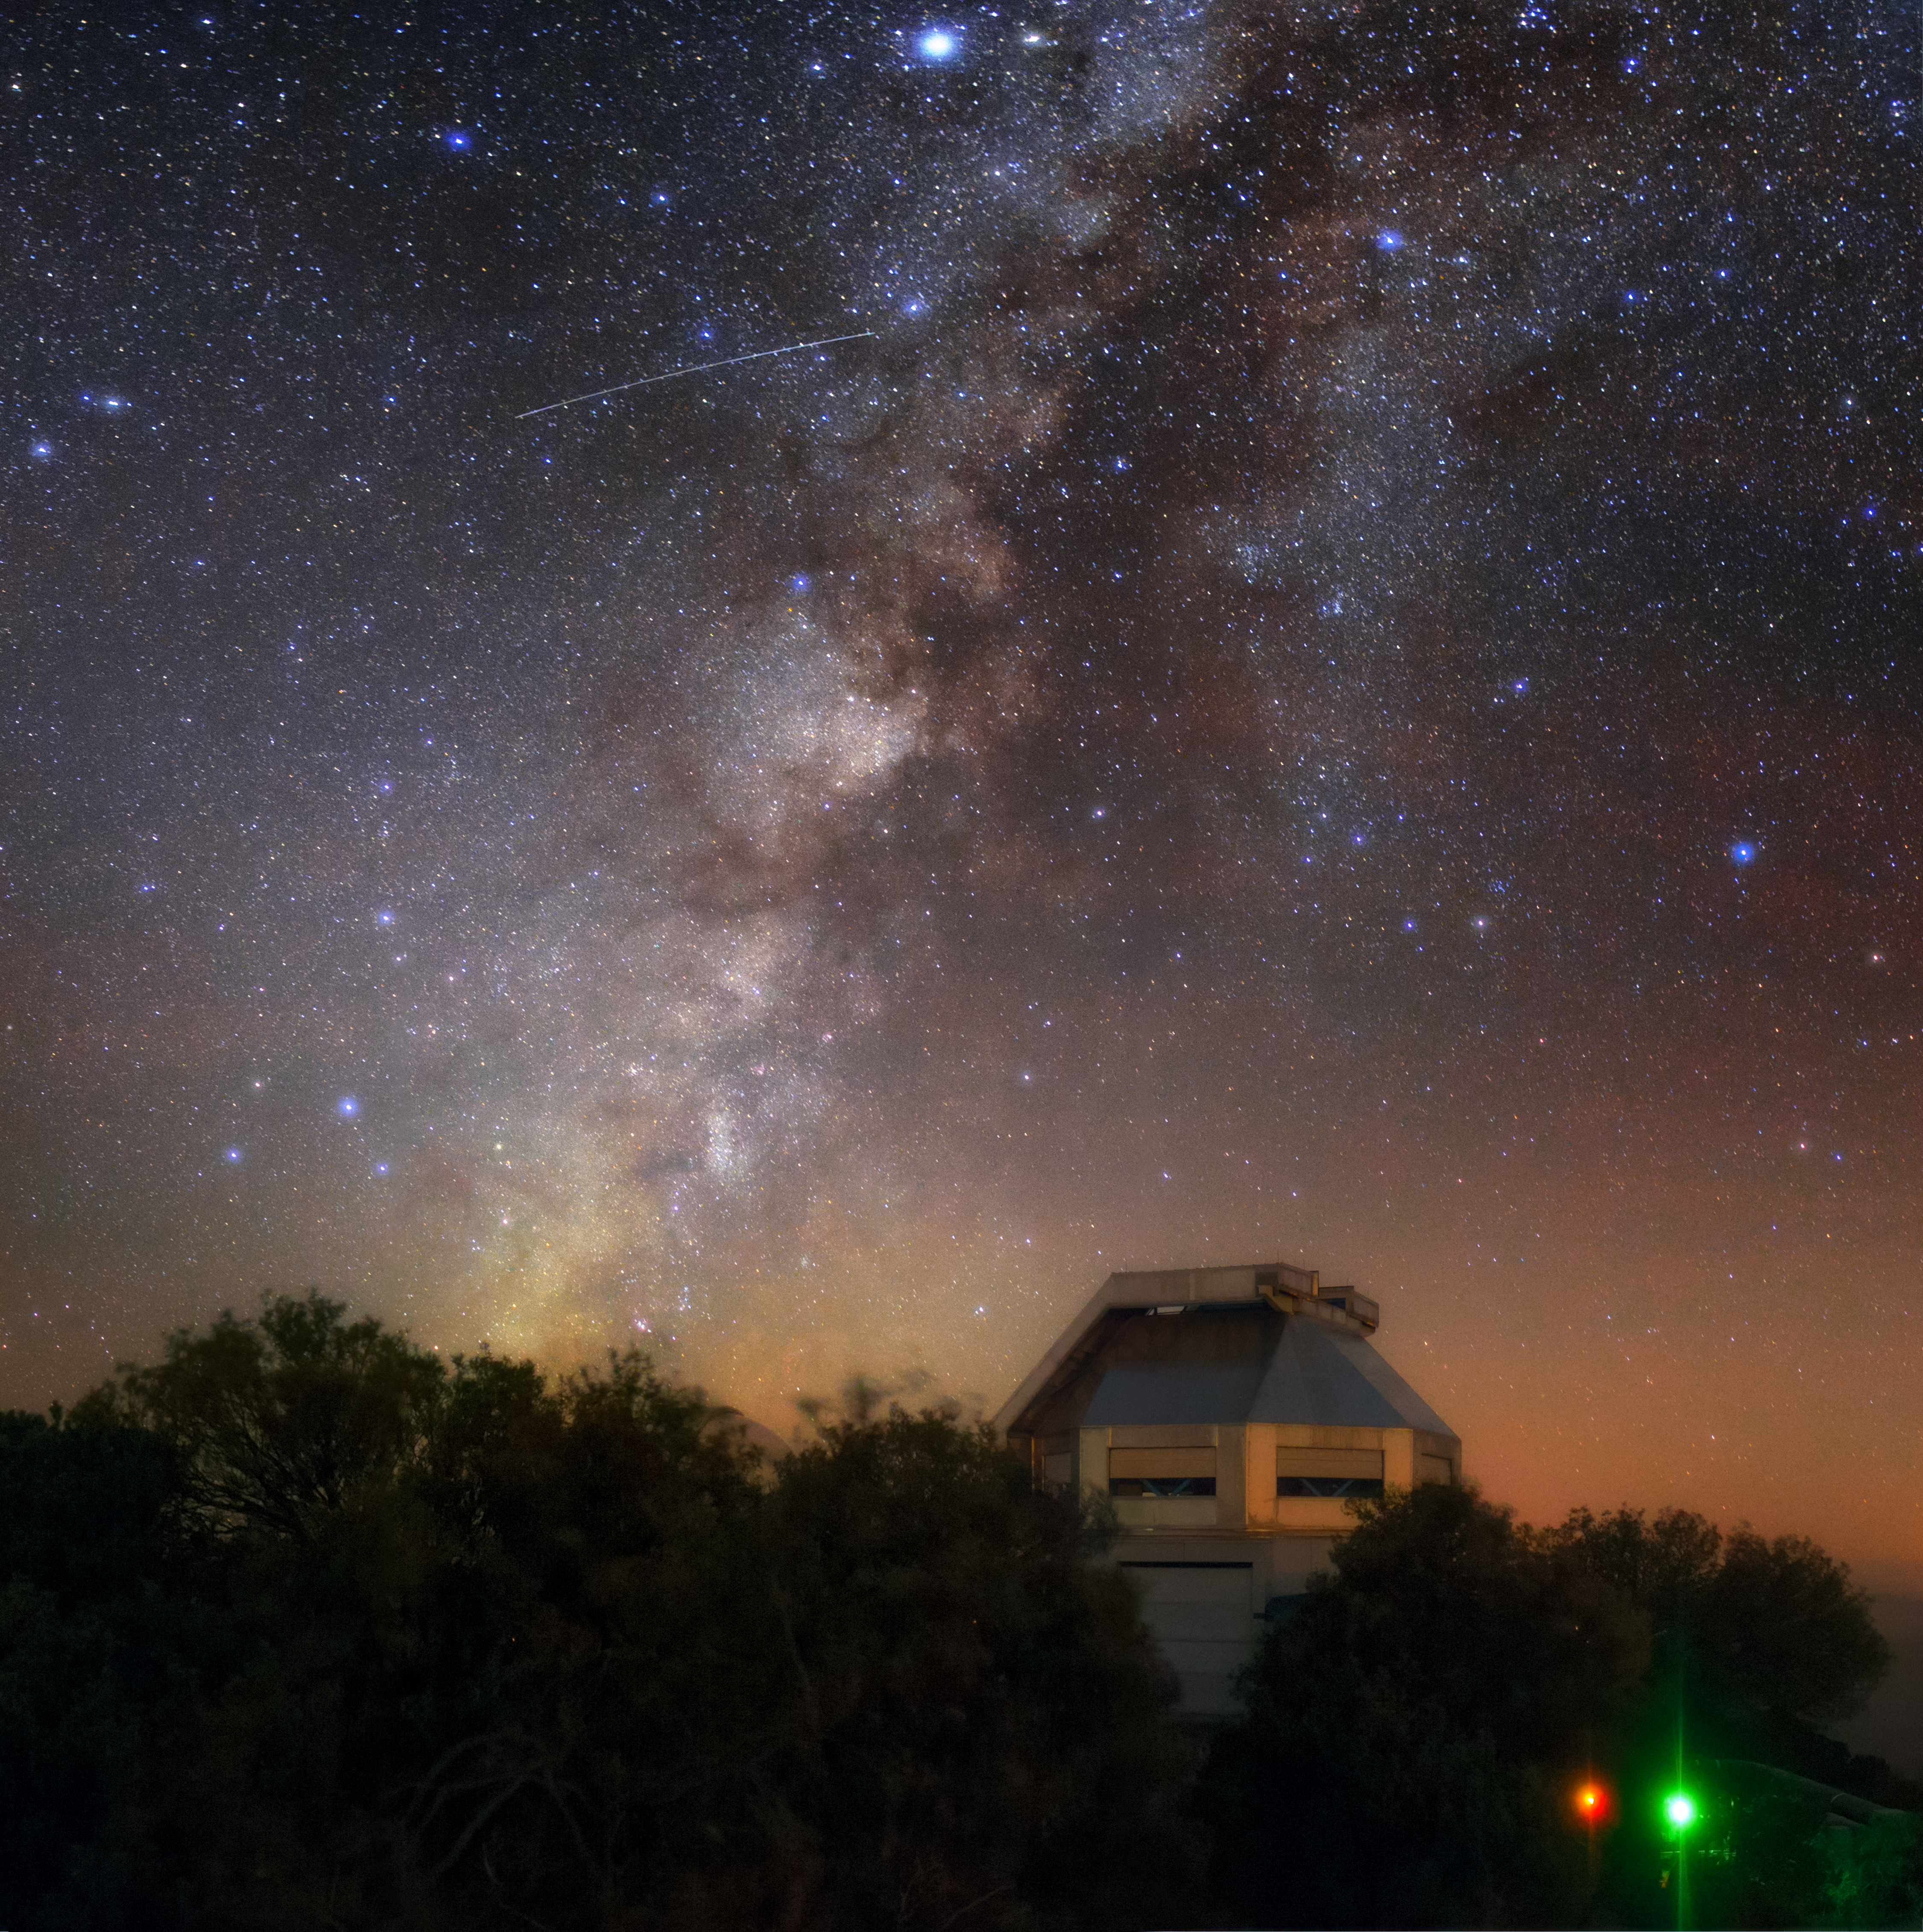

Colors of Kitt Peak

The Milky Way appears to cascade down the skies above Kitt Peak National Observatory (KPNO), a Program of NSF NOIRLab, in the Schuk Toak District on the Tohono O'odham Nation in the Arizona-Sonoran Desert. As well as the bright stars and dark dust lanes of the Milky Way, colorful airglow makes this an unusually vivid skyscape. In addition to capturing the natural hues of the night sky, the long exposure time of this photo has revealed an artificial night-sky object — the bright streak across the upper left of the image is, in fact, the trail left by an orbiting satellite.

In the foreground, the WIYN 3.5-meter Telescope can be seen jutting above the vegetation covering Kitt Peak. The telescope hosts the NEID spectrograph, a state-of-the-art instrument that discovers exoplanets by precisely measuring the motions of nearby stars. The instrument was built to detect stellar movements as small as 1 kilometer per hour (0.6 miles per hour) — which is impressive given that the closest exoplanet to Earth is more than 40 trillion kilometers (25 trillion miles) away!

Credit: KPNO/NOIRLab/NSF/AURA/B. Tafreshi